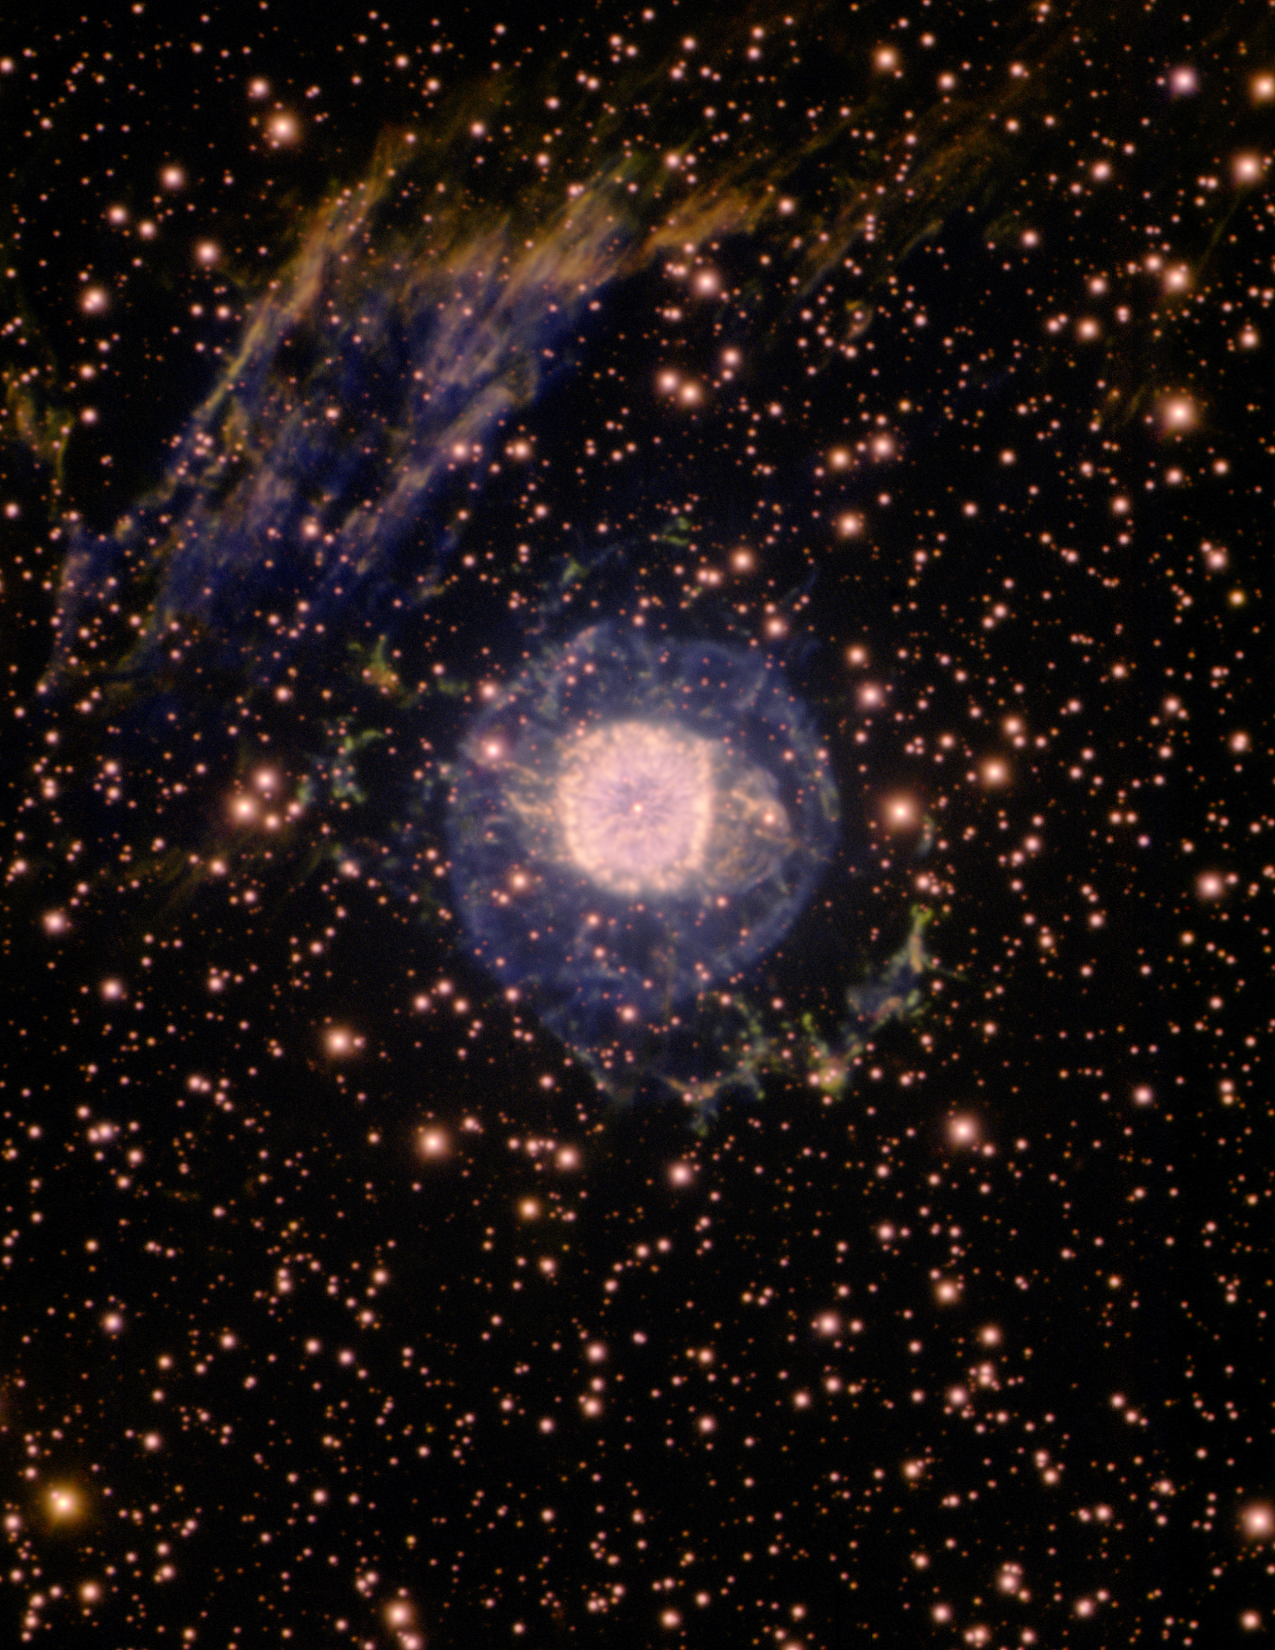

NGC 6751 Glowing Eye Nebula

Gemini South image of planetary nebula NGC 6751, the "Glowing Eye Nebula." The image is the result of the winning entry in the 2009 Gemini School Astronomy Contest, submitted by high school student Daniel Tran of PAL College, Cabramatta, NSW, Australia. Using narrow-band filters in the imaging mode of the Gemini Multi-object Spectrograph (GMOS), the locations of hydrogen, ionized sulfur, and doubly-ionized oxygen are color-coded in the image as yellow, red, and blue, respectively. The 3,000-year-old Glowing Eye Nebula is located about 7,000 light years from Earth and the bright inner portion of the nebula has a diameter of about 0.8 light years. In addition to the emission of the nebula, other wisps of gas in the interstellar medium (upper-left-hand corner of the image) are being ionized by the nebula's central star, which has a temperature of over 100,000 degrees Celsius.

Credit: International Gemini Observatory/NOIRLab/NSF/AURA/D. Tran (PAL College)/T. Rector (U. Alaska Anchorage)/T. Bridges (Queen's U.)/Australian Gemini Office.